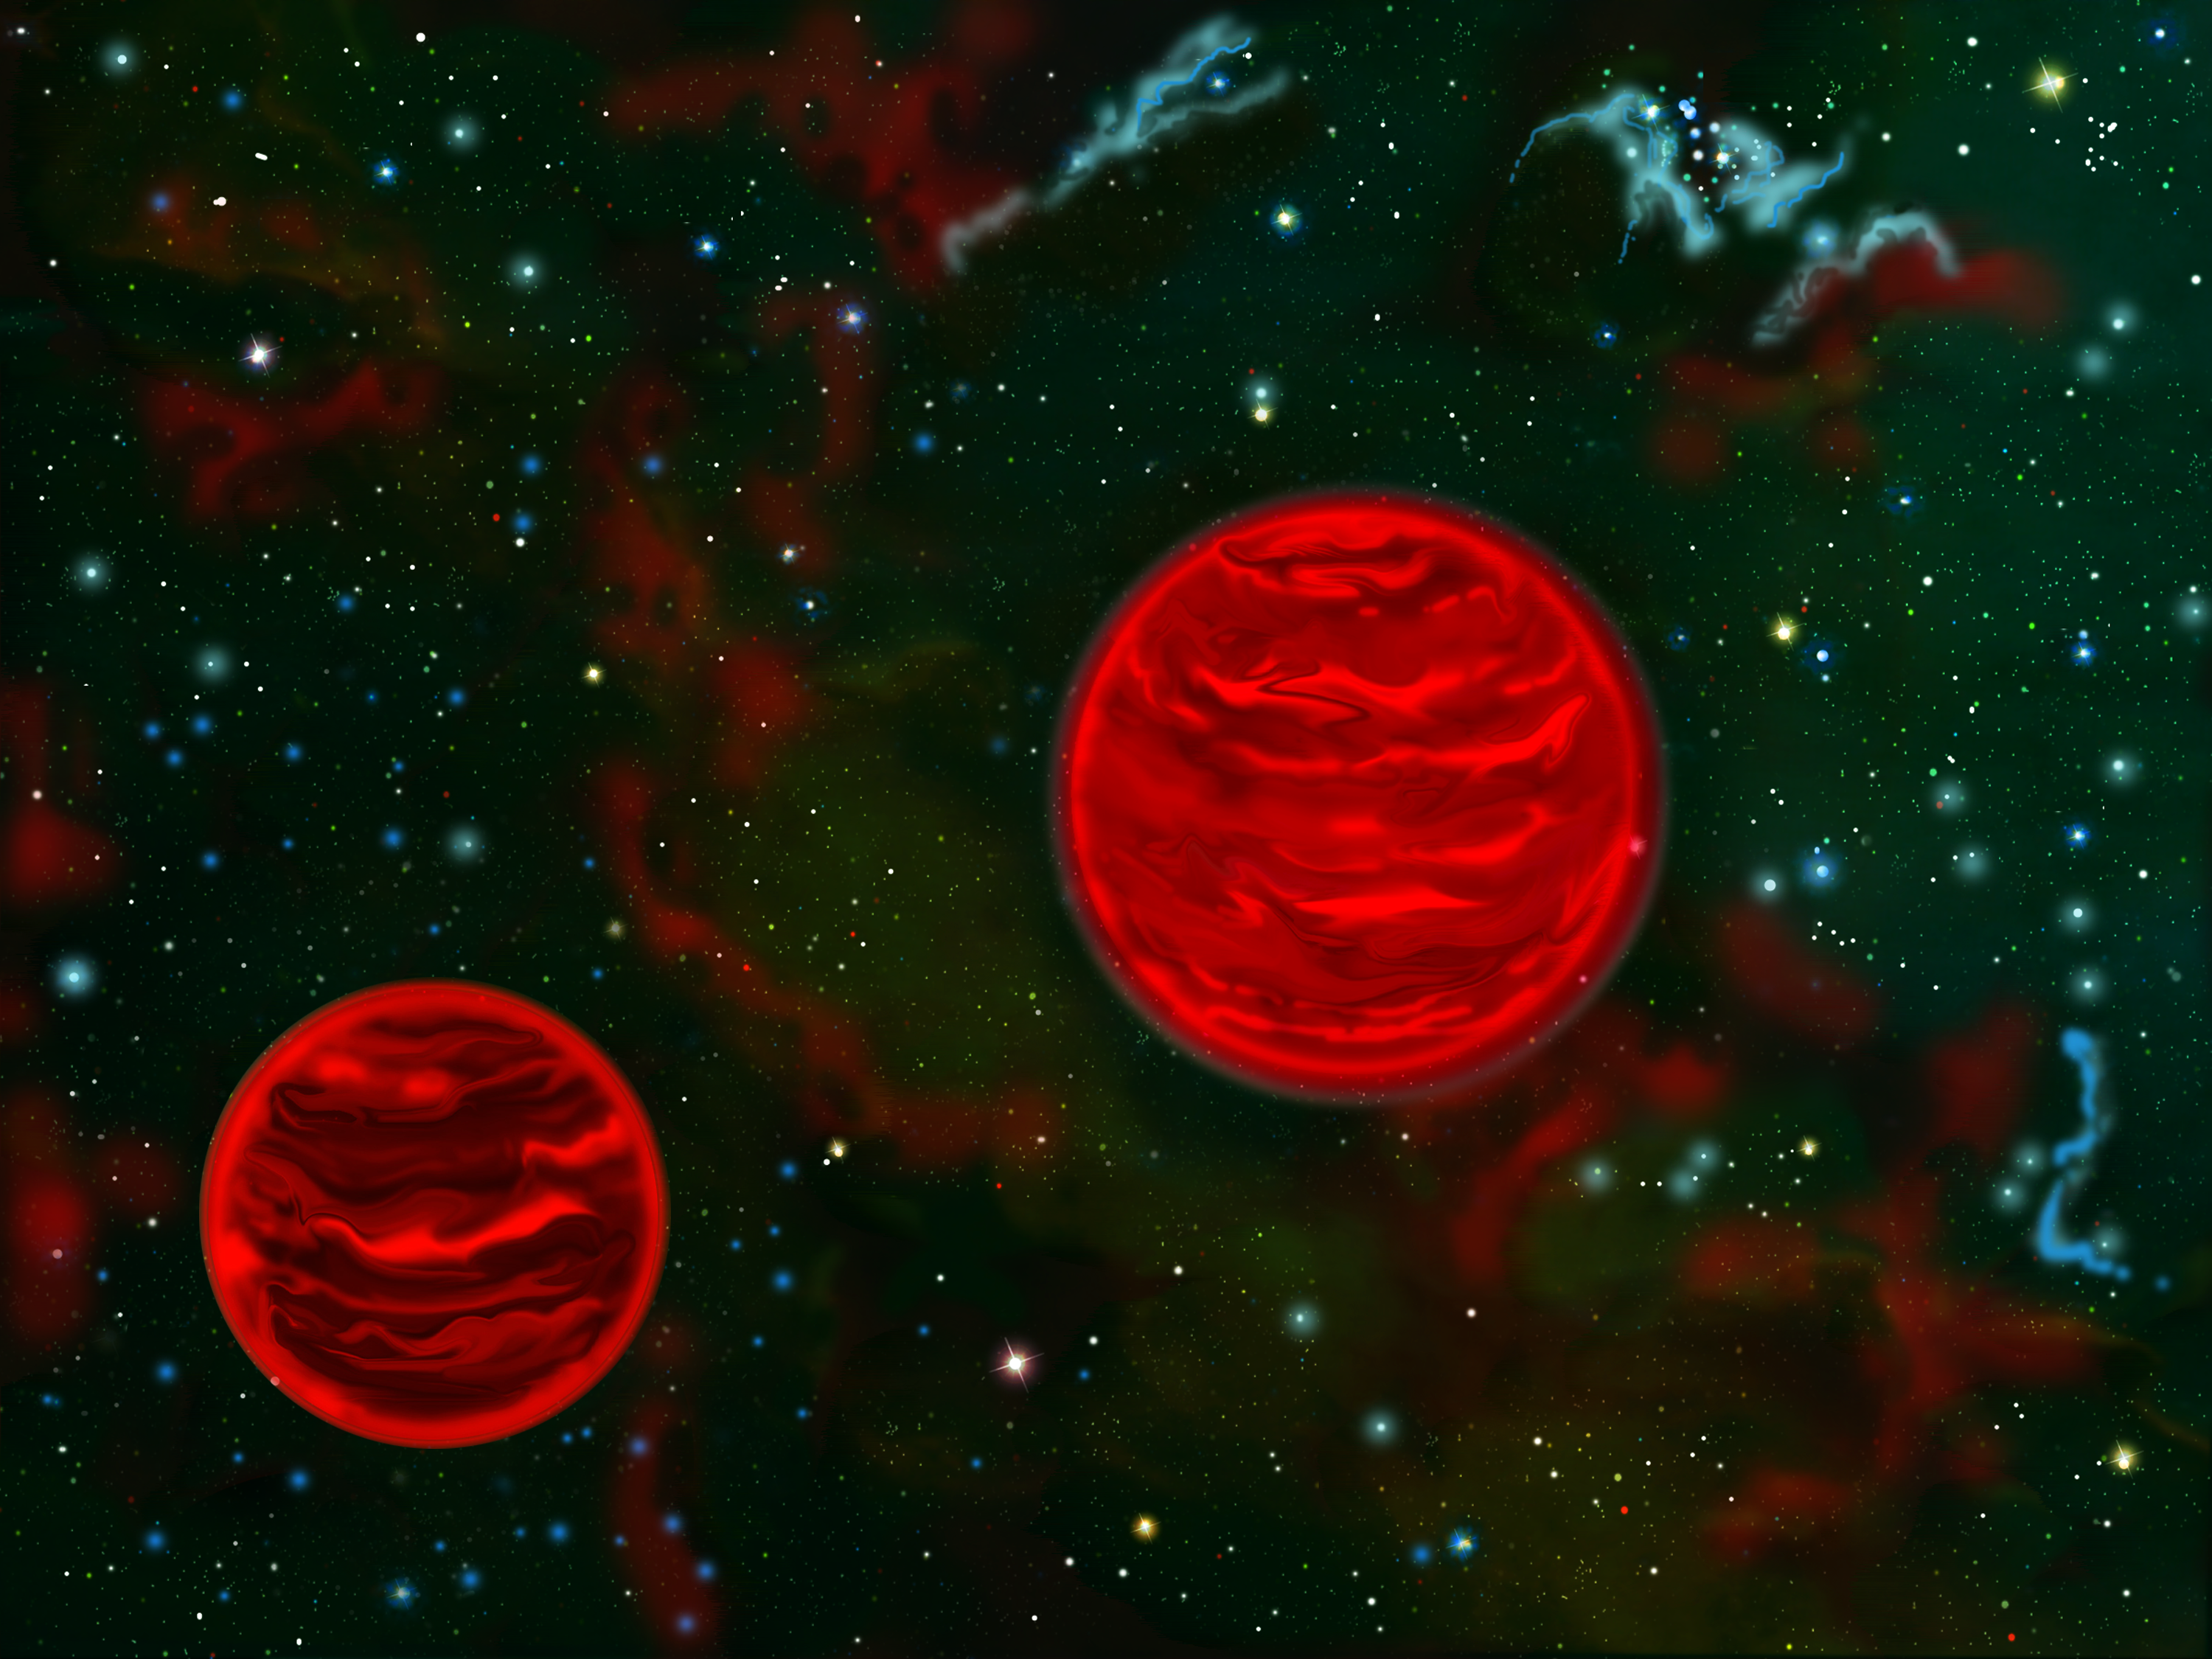

Artist's rendering of the binary dwarf pair as viewed in infrared light.

Artist's rendering of the binary dwarf pair as viewed in infrared light.

Credit: International Gemini Observatory/NOIRLab/NSF/AURA/J. Lomberg